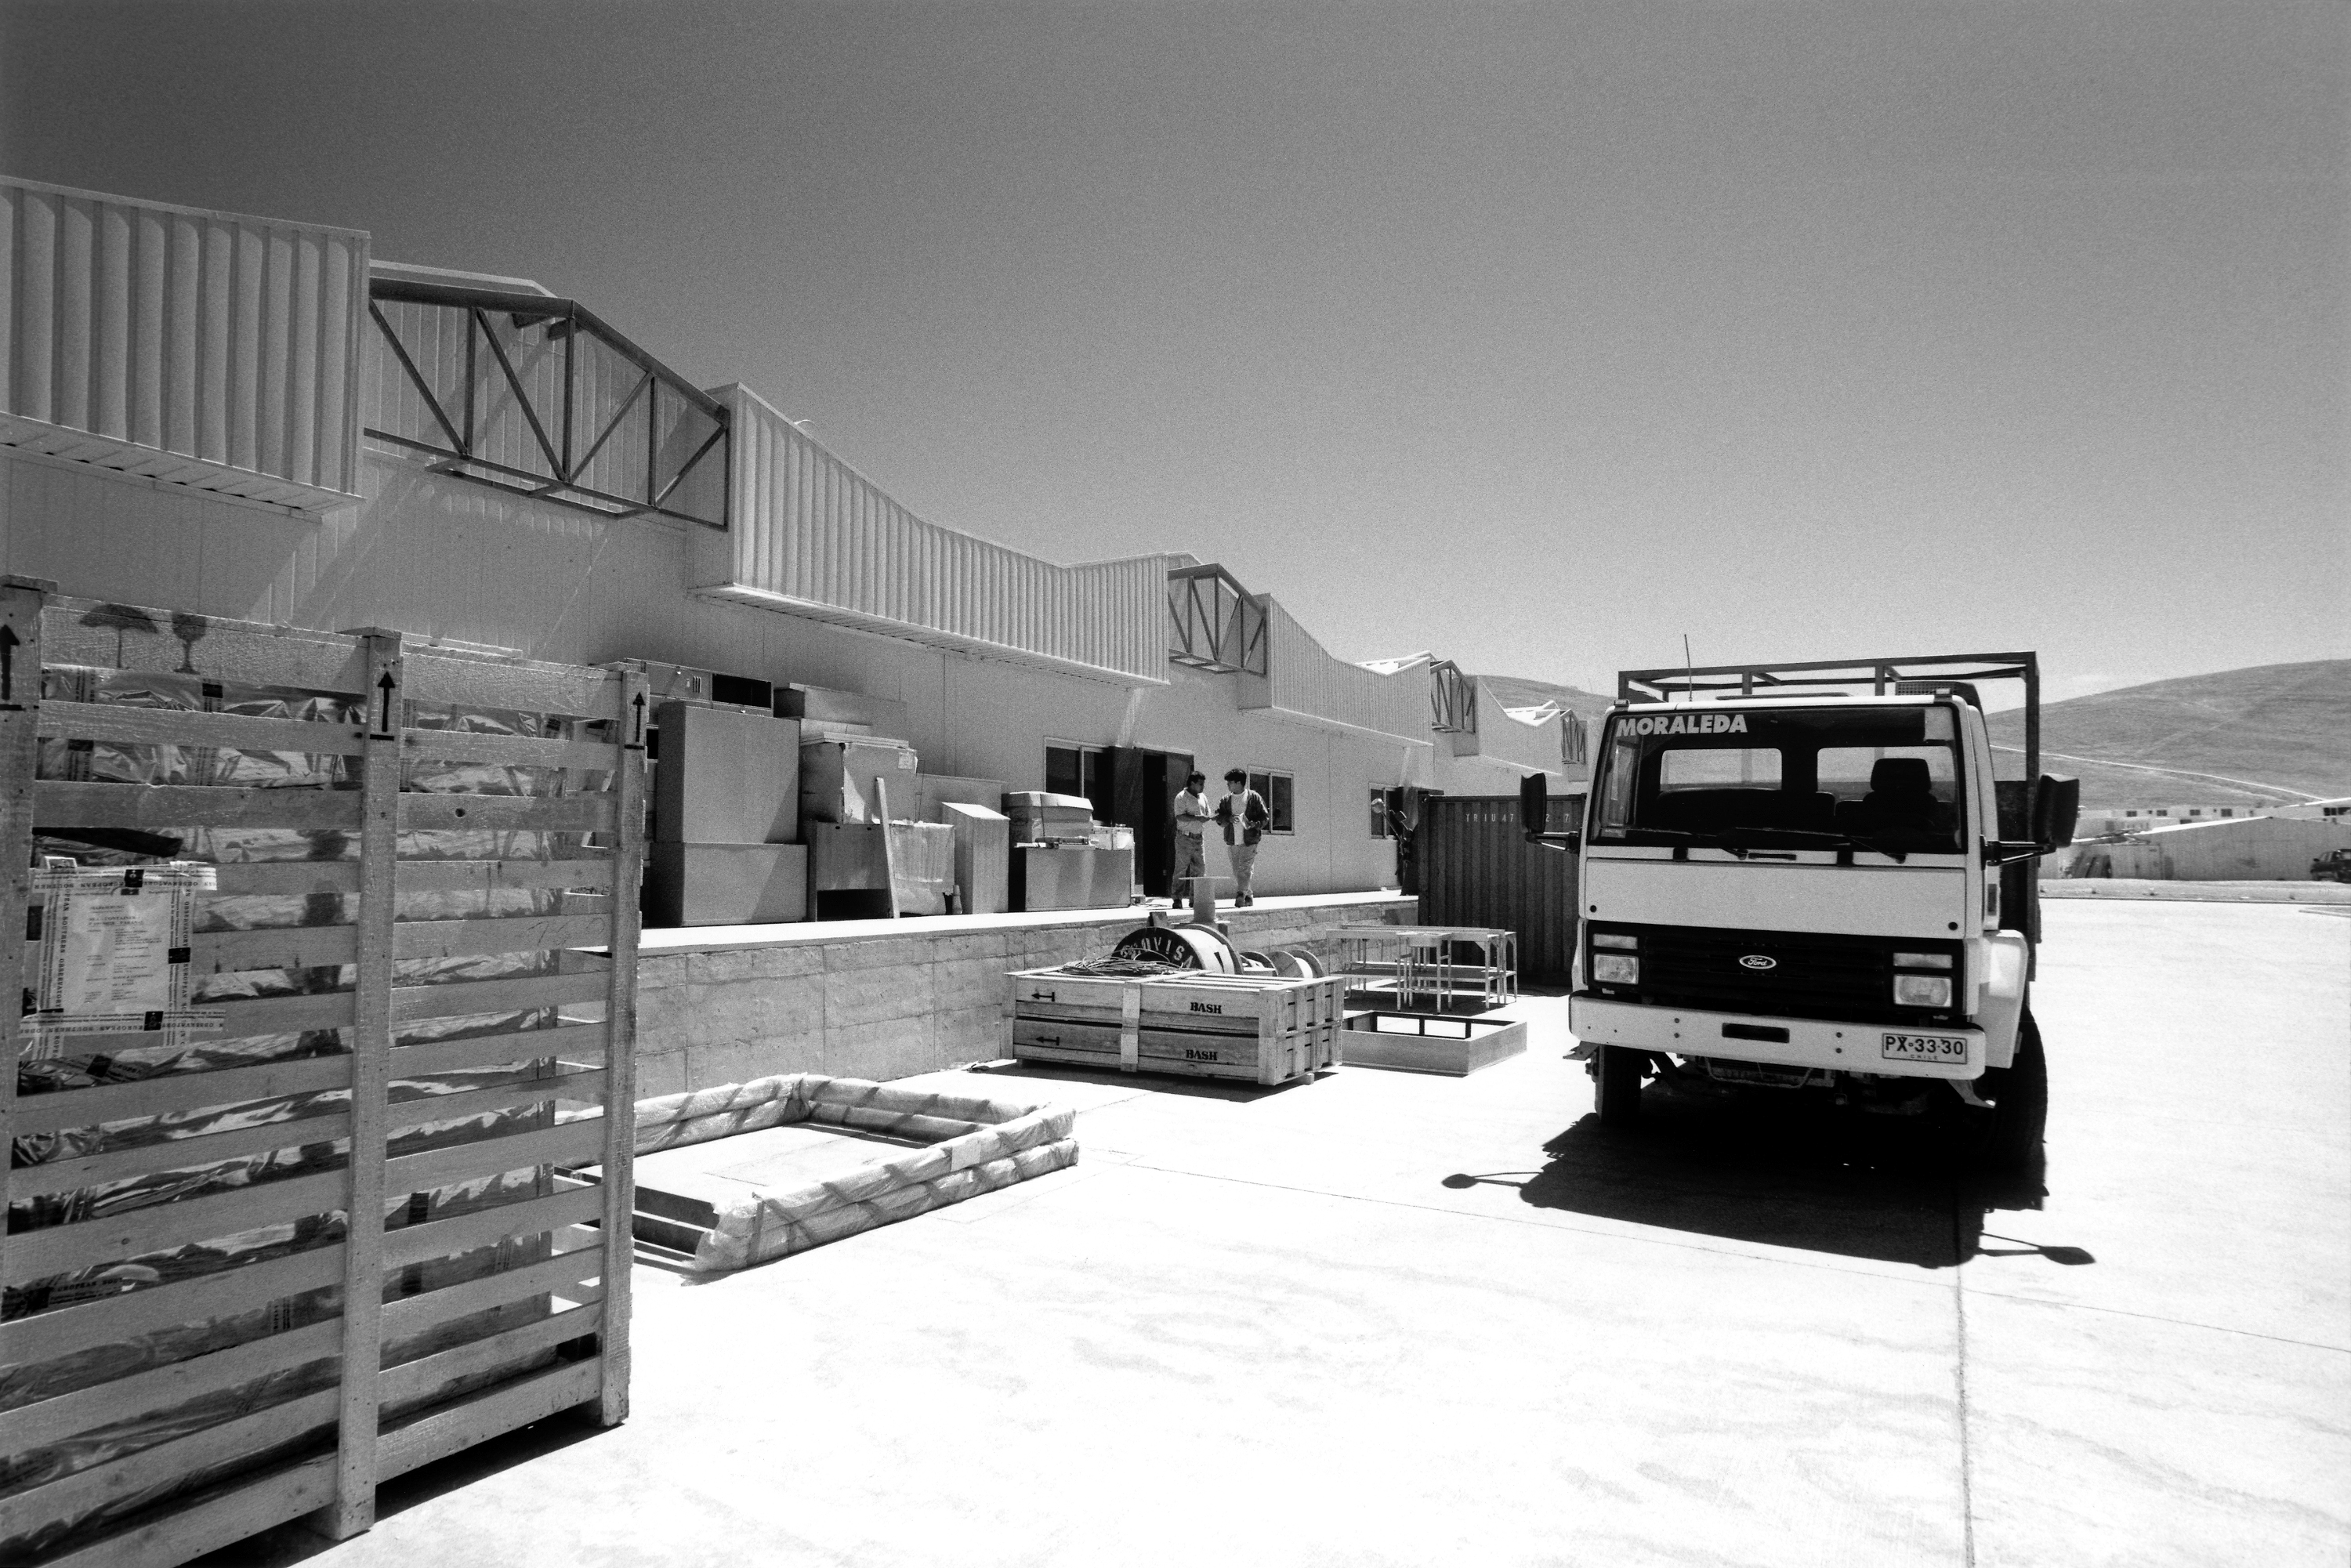

The Bodega

Paranal is located in the middle of the Atacama desert. Consequently, everything needed on site has to be brought and stored. The Bodega (storage in Spanish) is the central place where everything from steel plate to toilet paper is kept.

Credit: ESO/H.H.Heyer